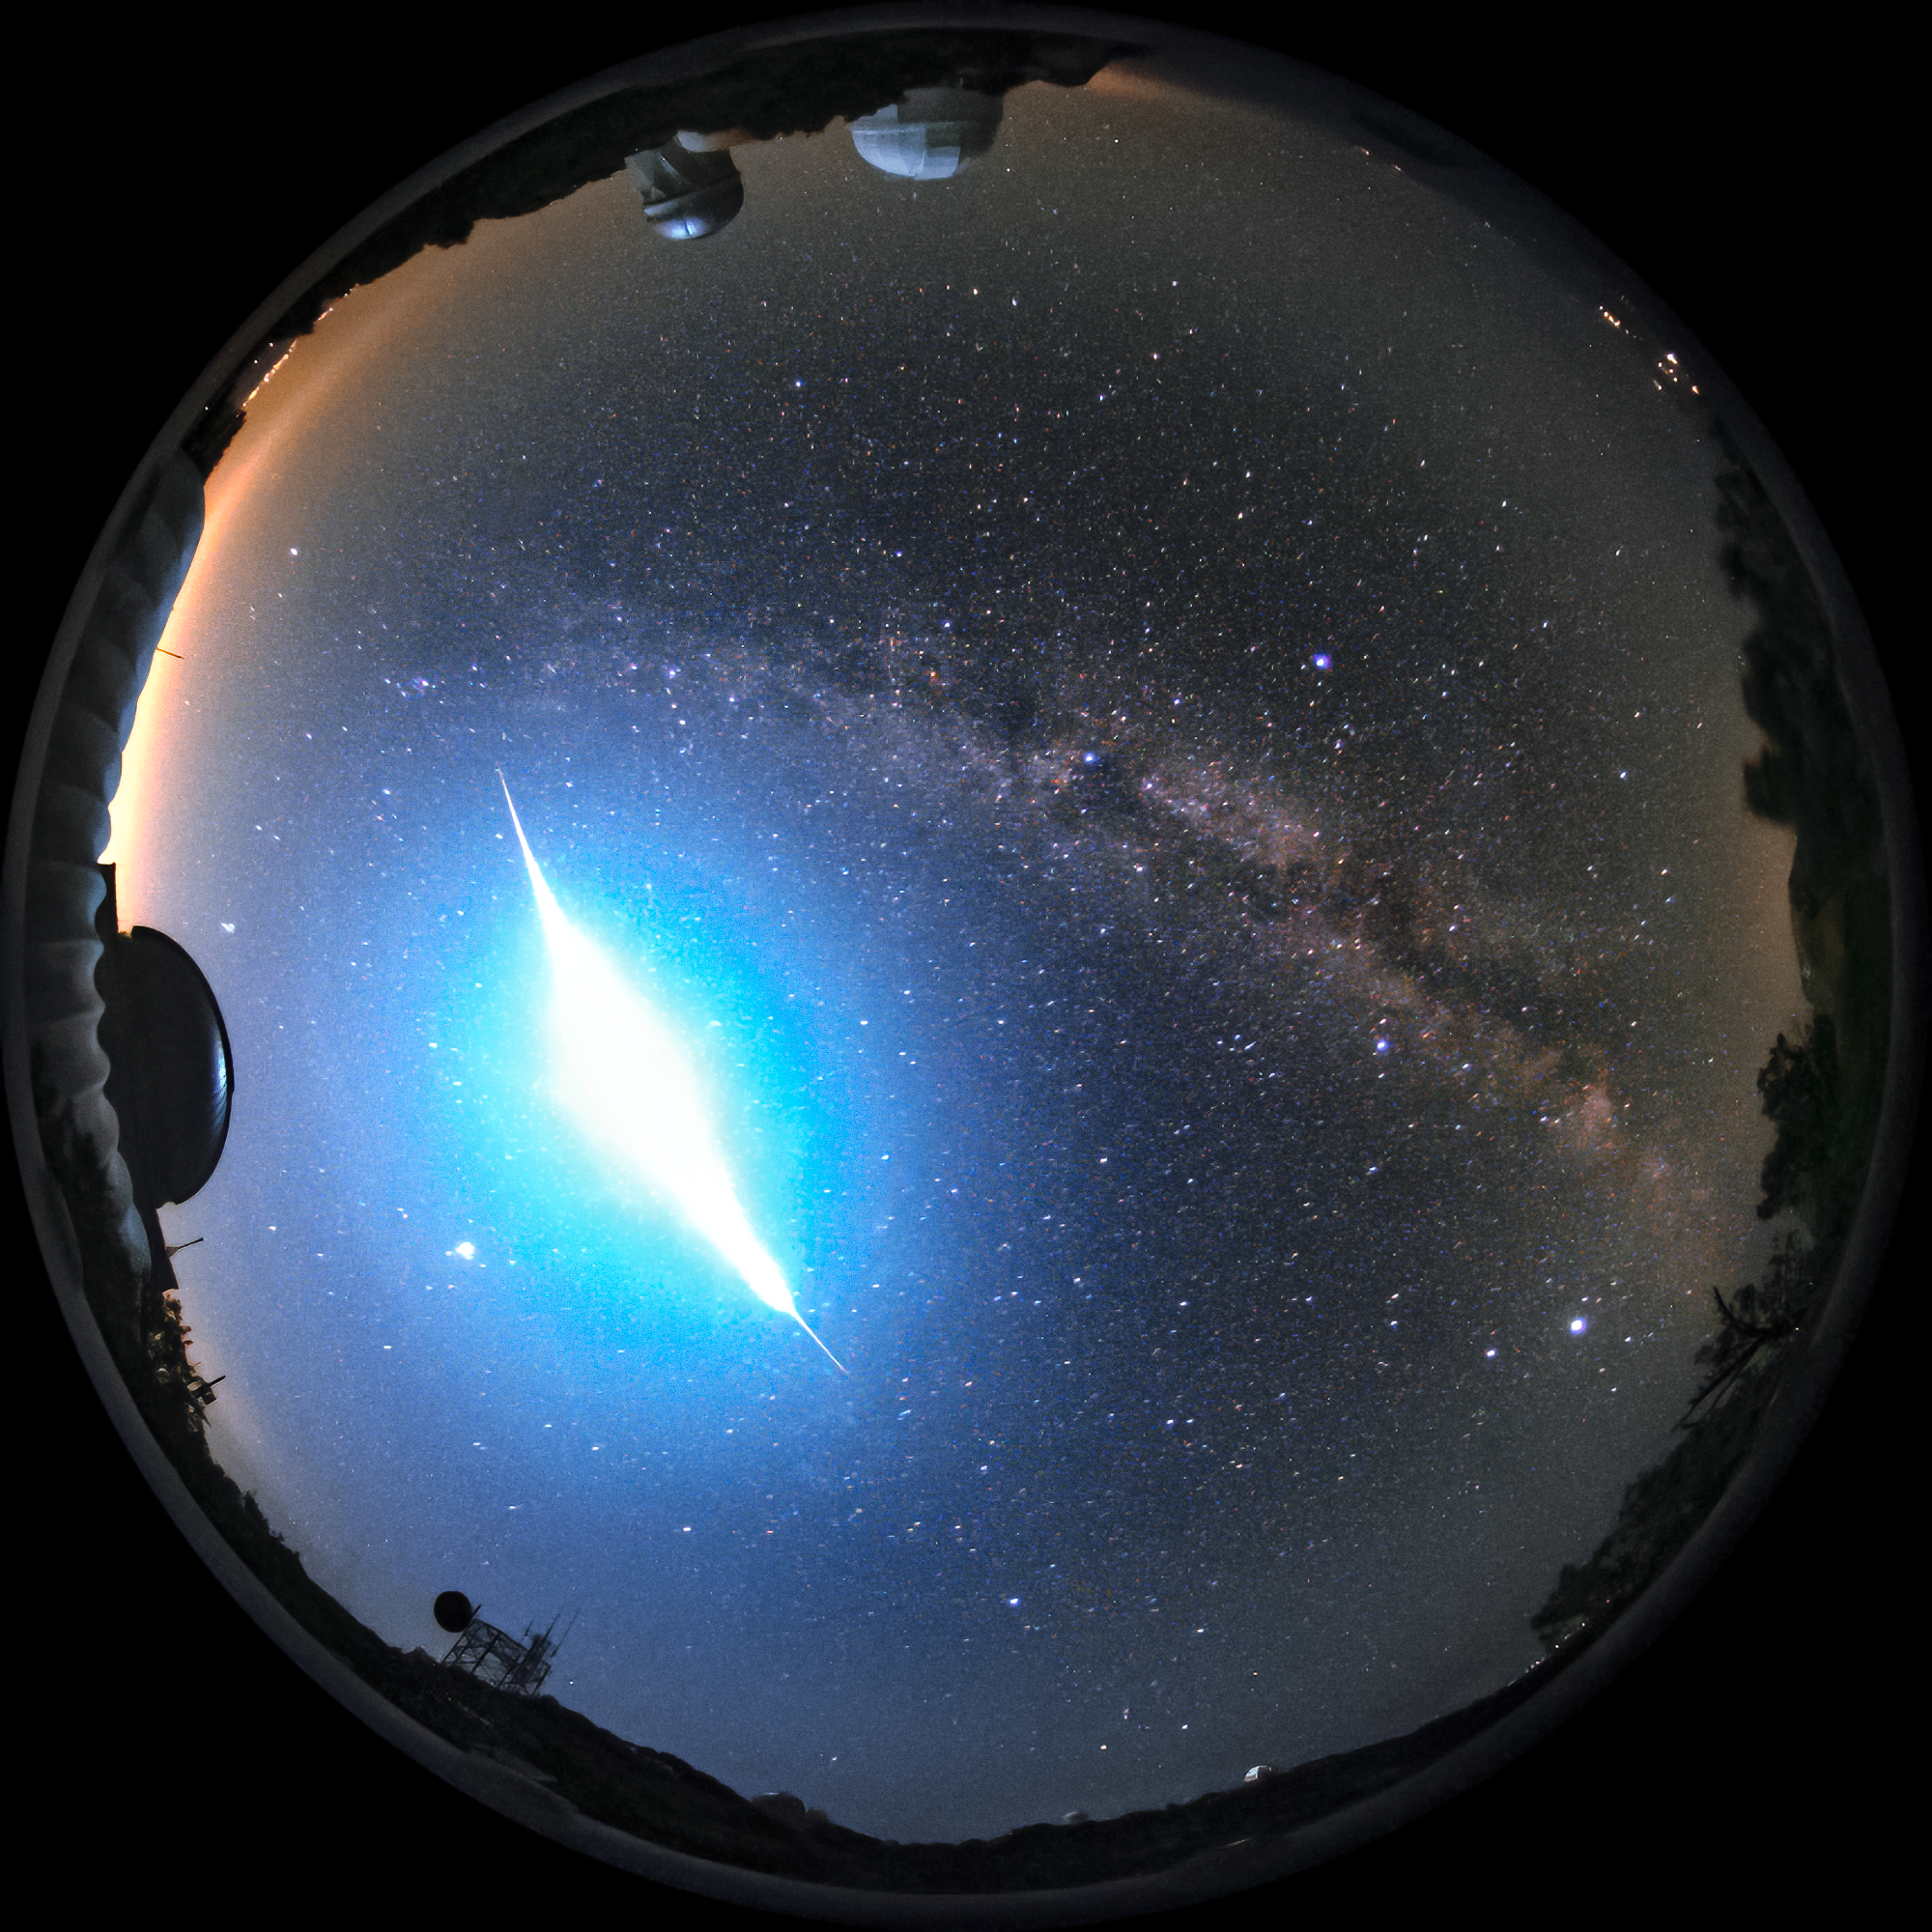

Fireball over KPNO

Last week, on the night of Thursday 17 September 2020 10:52 pm, a very bright meteor was reported by more than 25 eyewitnesses in and around Tucson and Phoenix, Arizona. The phenomenon, also known as a fireball or bolide, was also spotted by one of the robotic cameras at Kitt Peak National Observatory (KPNO), a Program of NSF NOIRLab: an all-sky camera operated by the University of Arizona’s Spacewatch who operates the Spacewatch 0.9-meter Telescope and the Spacewatch 1.8-meter Telescope (seen in the image as the white dome near the top of the image respectively on the left). The image shows the fireball, brighter than the full Moon, entering from the south (bottom) of the image and moving north. Its color is a clear blue.

The aim of Spacewatch’s telescopes is very relevant: to observe Near-Earth Asteroids which have been found to pose an impact hazard to Earth. KPNO remains closed at this time due to the COVID-19 pandemic, but is gradually moving towards restarting science operations again.

Sightings of this fireball have been collected by The American Meteor Society.

Credit: Spacewatch/Arizona Board of Regents/KPNO/NOIRLab/NSF/AURA